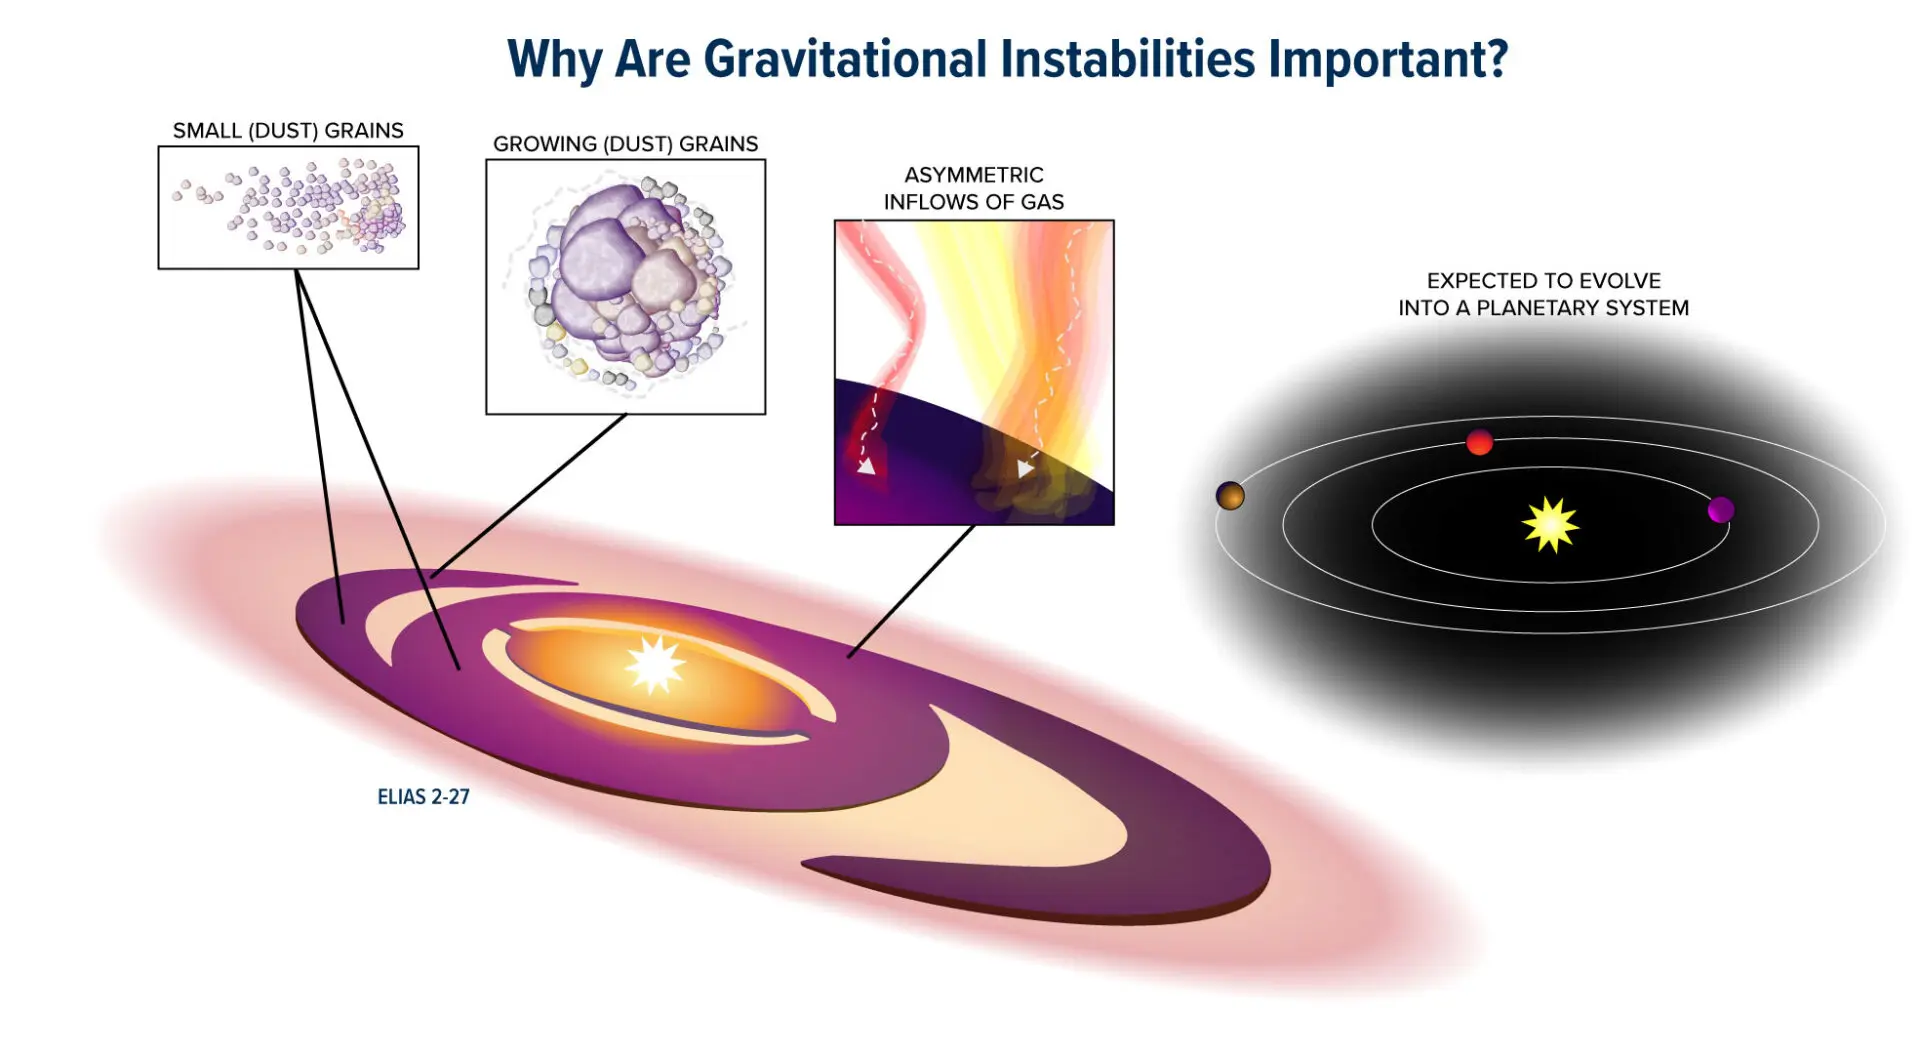

Why Are Gravitational Instabilities Important?

Elias 2-27 is a young star located just 378 light-years from Earth. The star is host to a massive protoplanetary disk of gas and dust, one of the key elements to planet formation. In this graphic illustration, dust is distributed along a spiral-shaped morphology first discovered in Elias 2-27 in 2016. The larger dust grains are found along the spiral arms while the smaller dust grains are distributed all around the protoplanetary disk. Asymmetric inflows of gas were also detected during the study, indicating that there may still be material infalling into the disk. Scientists believe that Elias 2-27 may eventually evolve into a planetary system, with gravitational instabilities causing the formation of giant planets. Because this process takes millions of years to occur, scientists can only observe the beginning stages.

Credit: Bill Saxton, NRAO/AUI/NSF